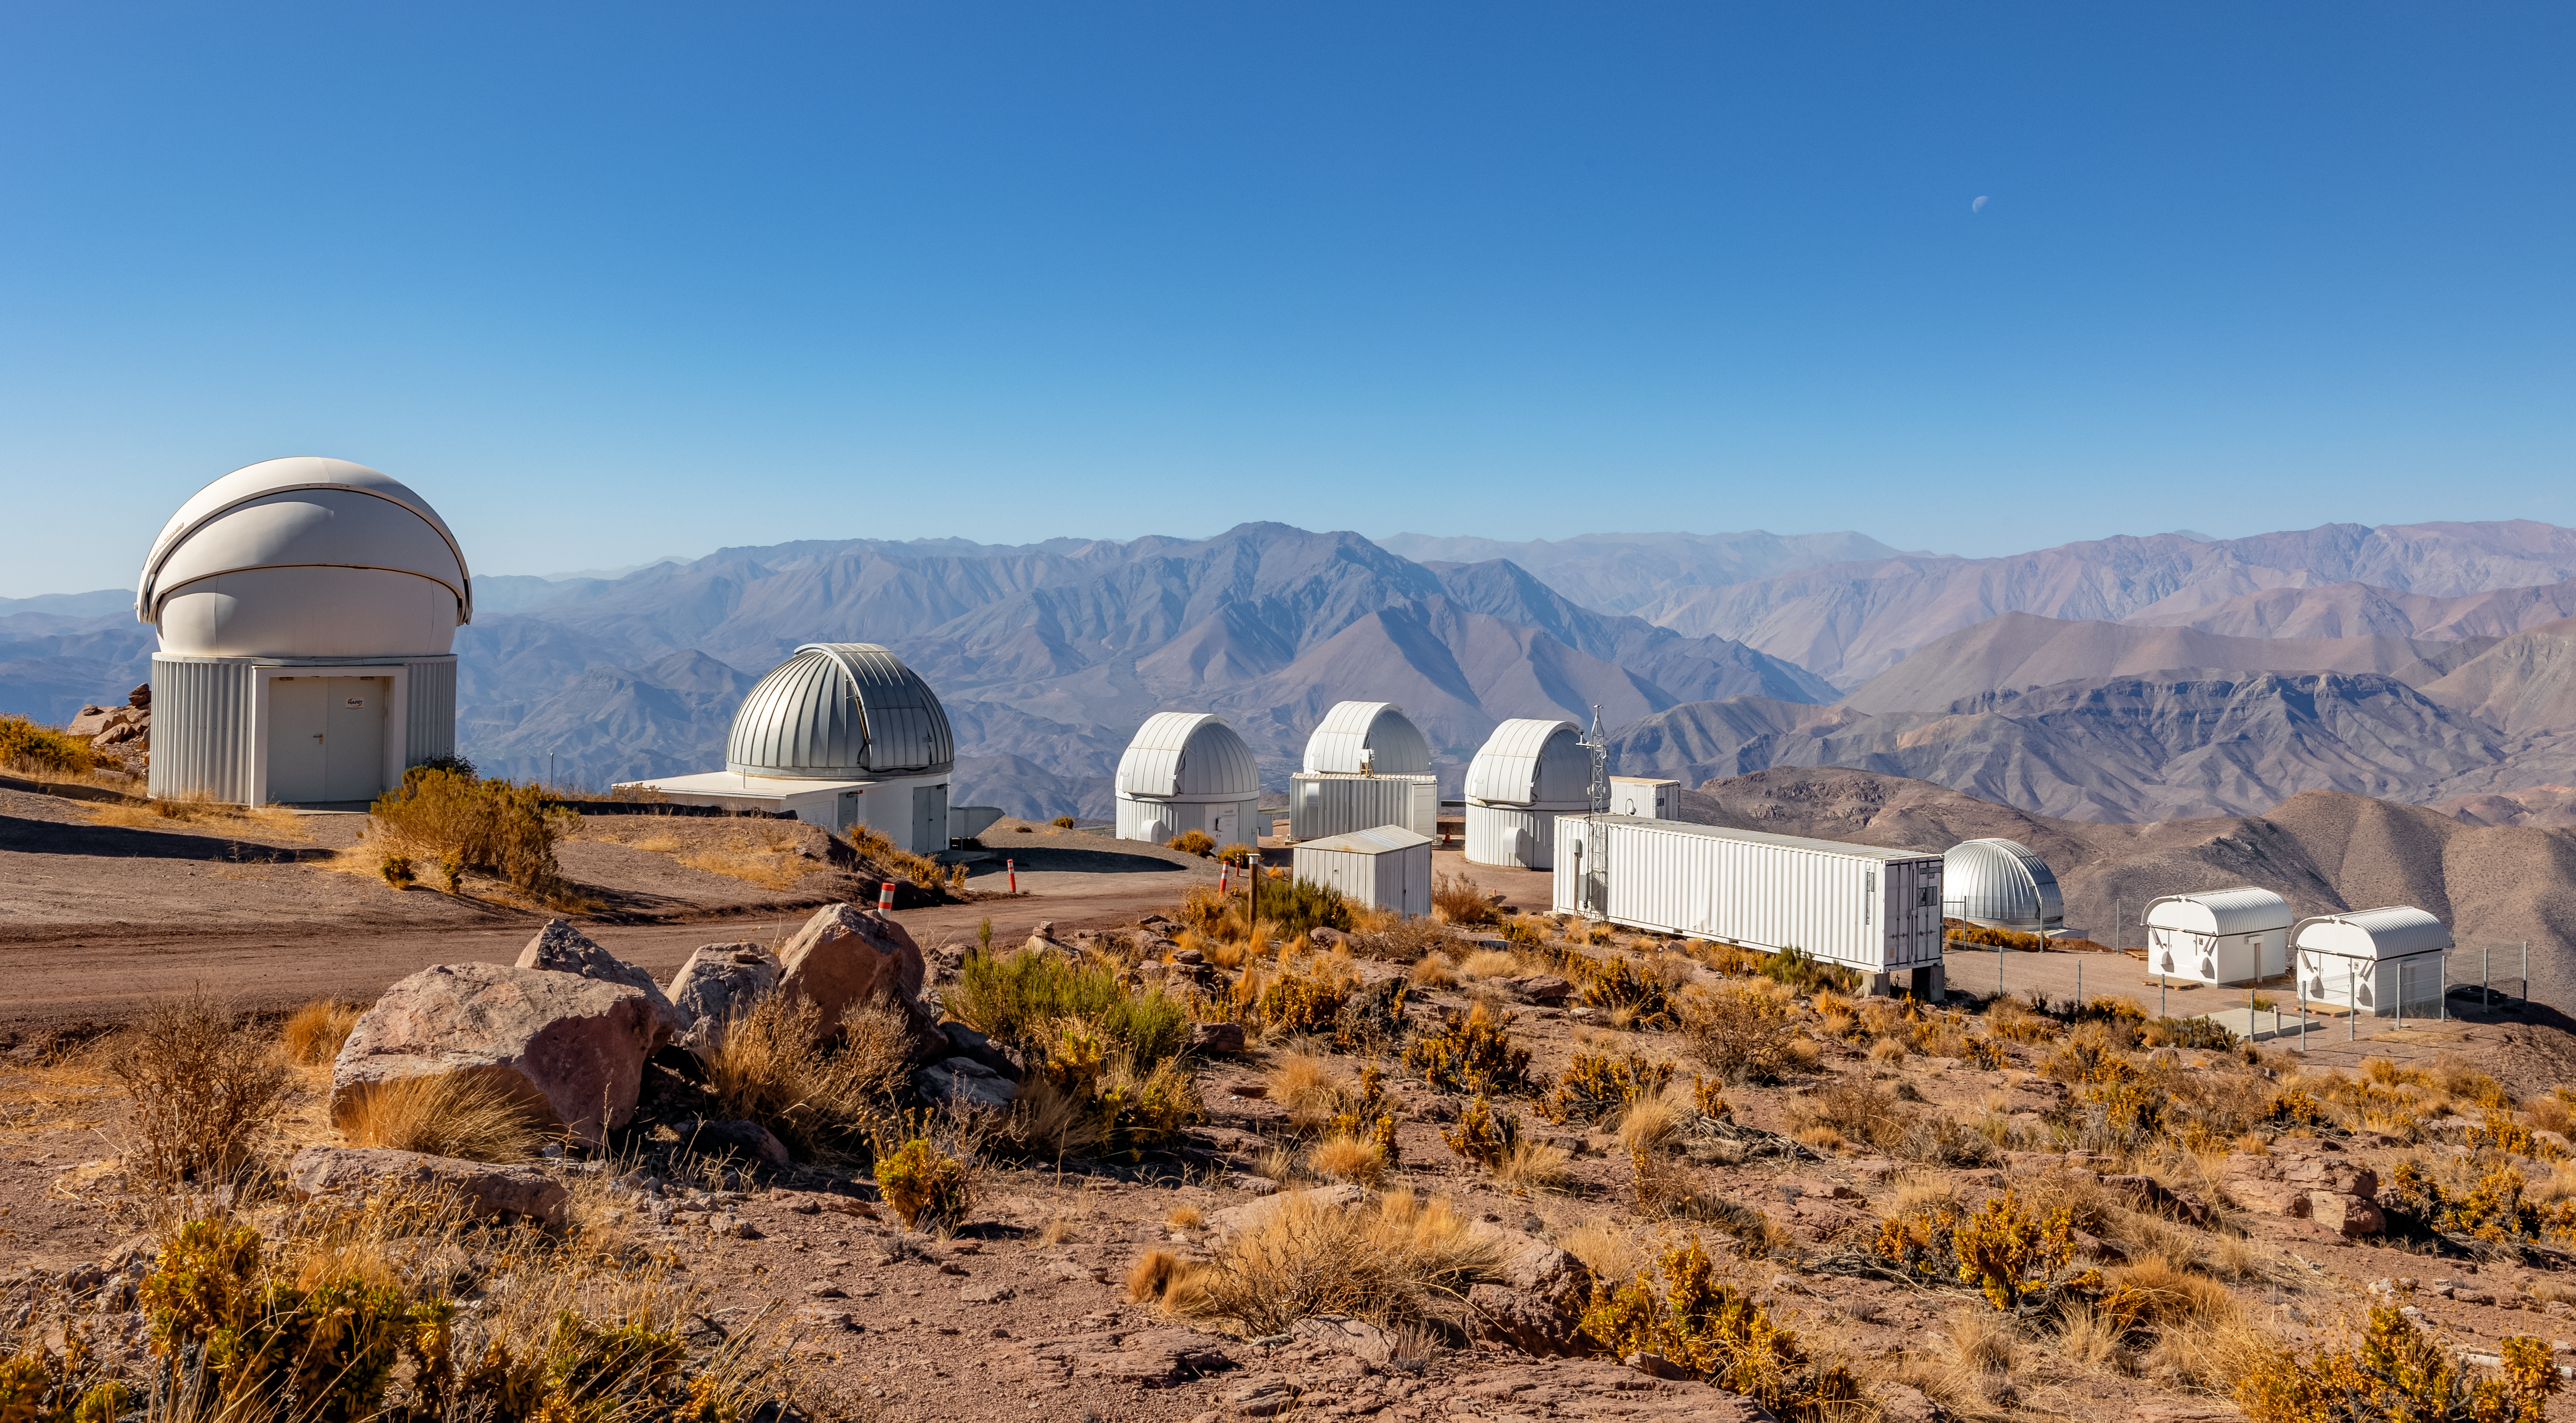

Telescope Domes at CTIO

Just a few of the telescope domes situated at CTIO.

Credit: CTIO/NOIRLab/NSF/AURA/ T. Slovinský